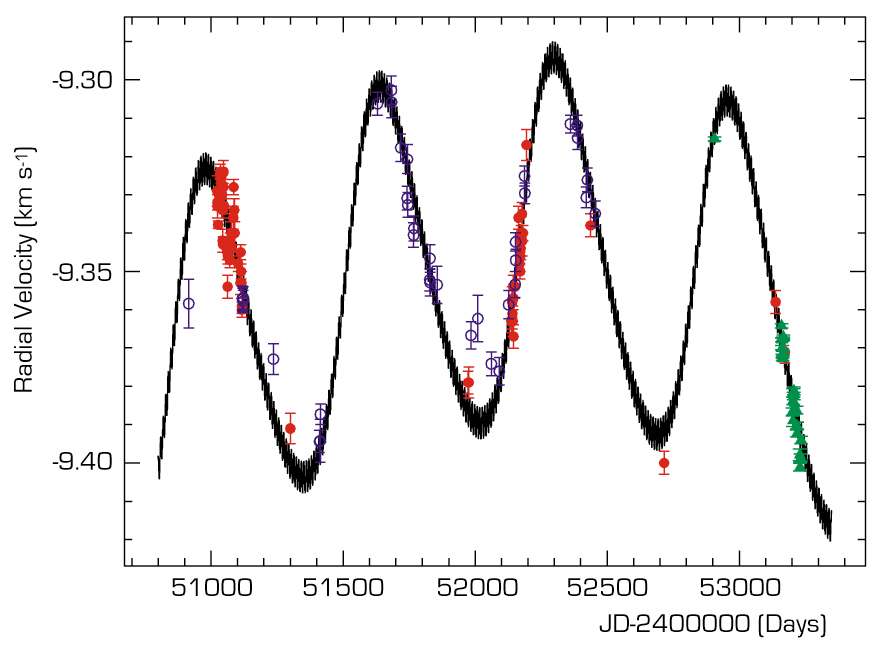

Observed velocity variation of mu Arae

Measurements of the radial velocity of the star mu Arae obtained by HARPS on the ESO 3.6m telescope at La Silla (green triangles), CORALIE on the Swiss Leonhard Euler 1.2m telescope also on La Silla (red dots) and UCLES on the Anglo-Australian Telescope (blue circles). The solid line shows the best fit to the measurements, assuming the existence of two planets and an additional long-period companion. The fact that the line happens to have a given width is related to the existence of the newly found short period planet. The data shown span the interval from July 1998 to August 2004.

Credit: ESO